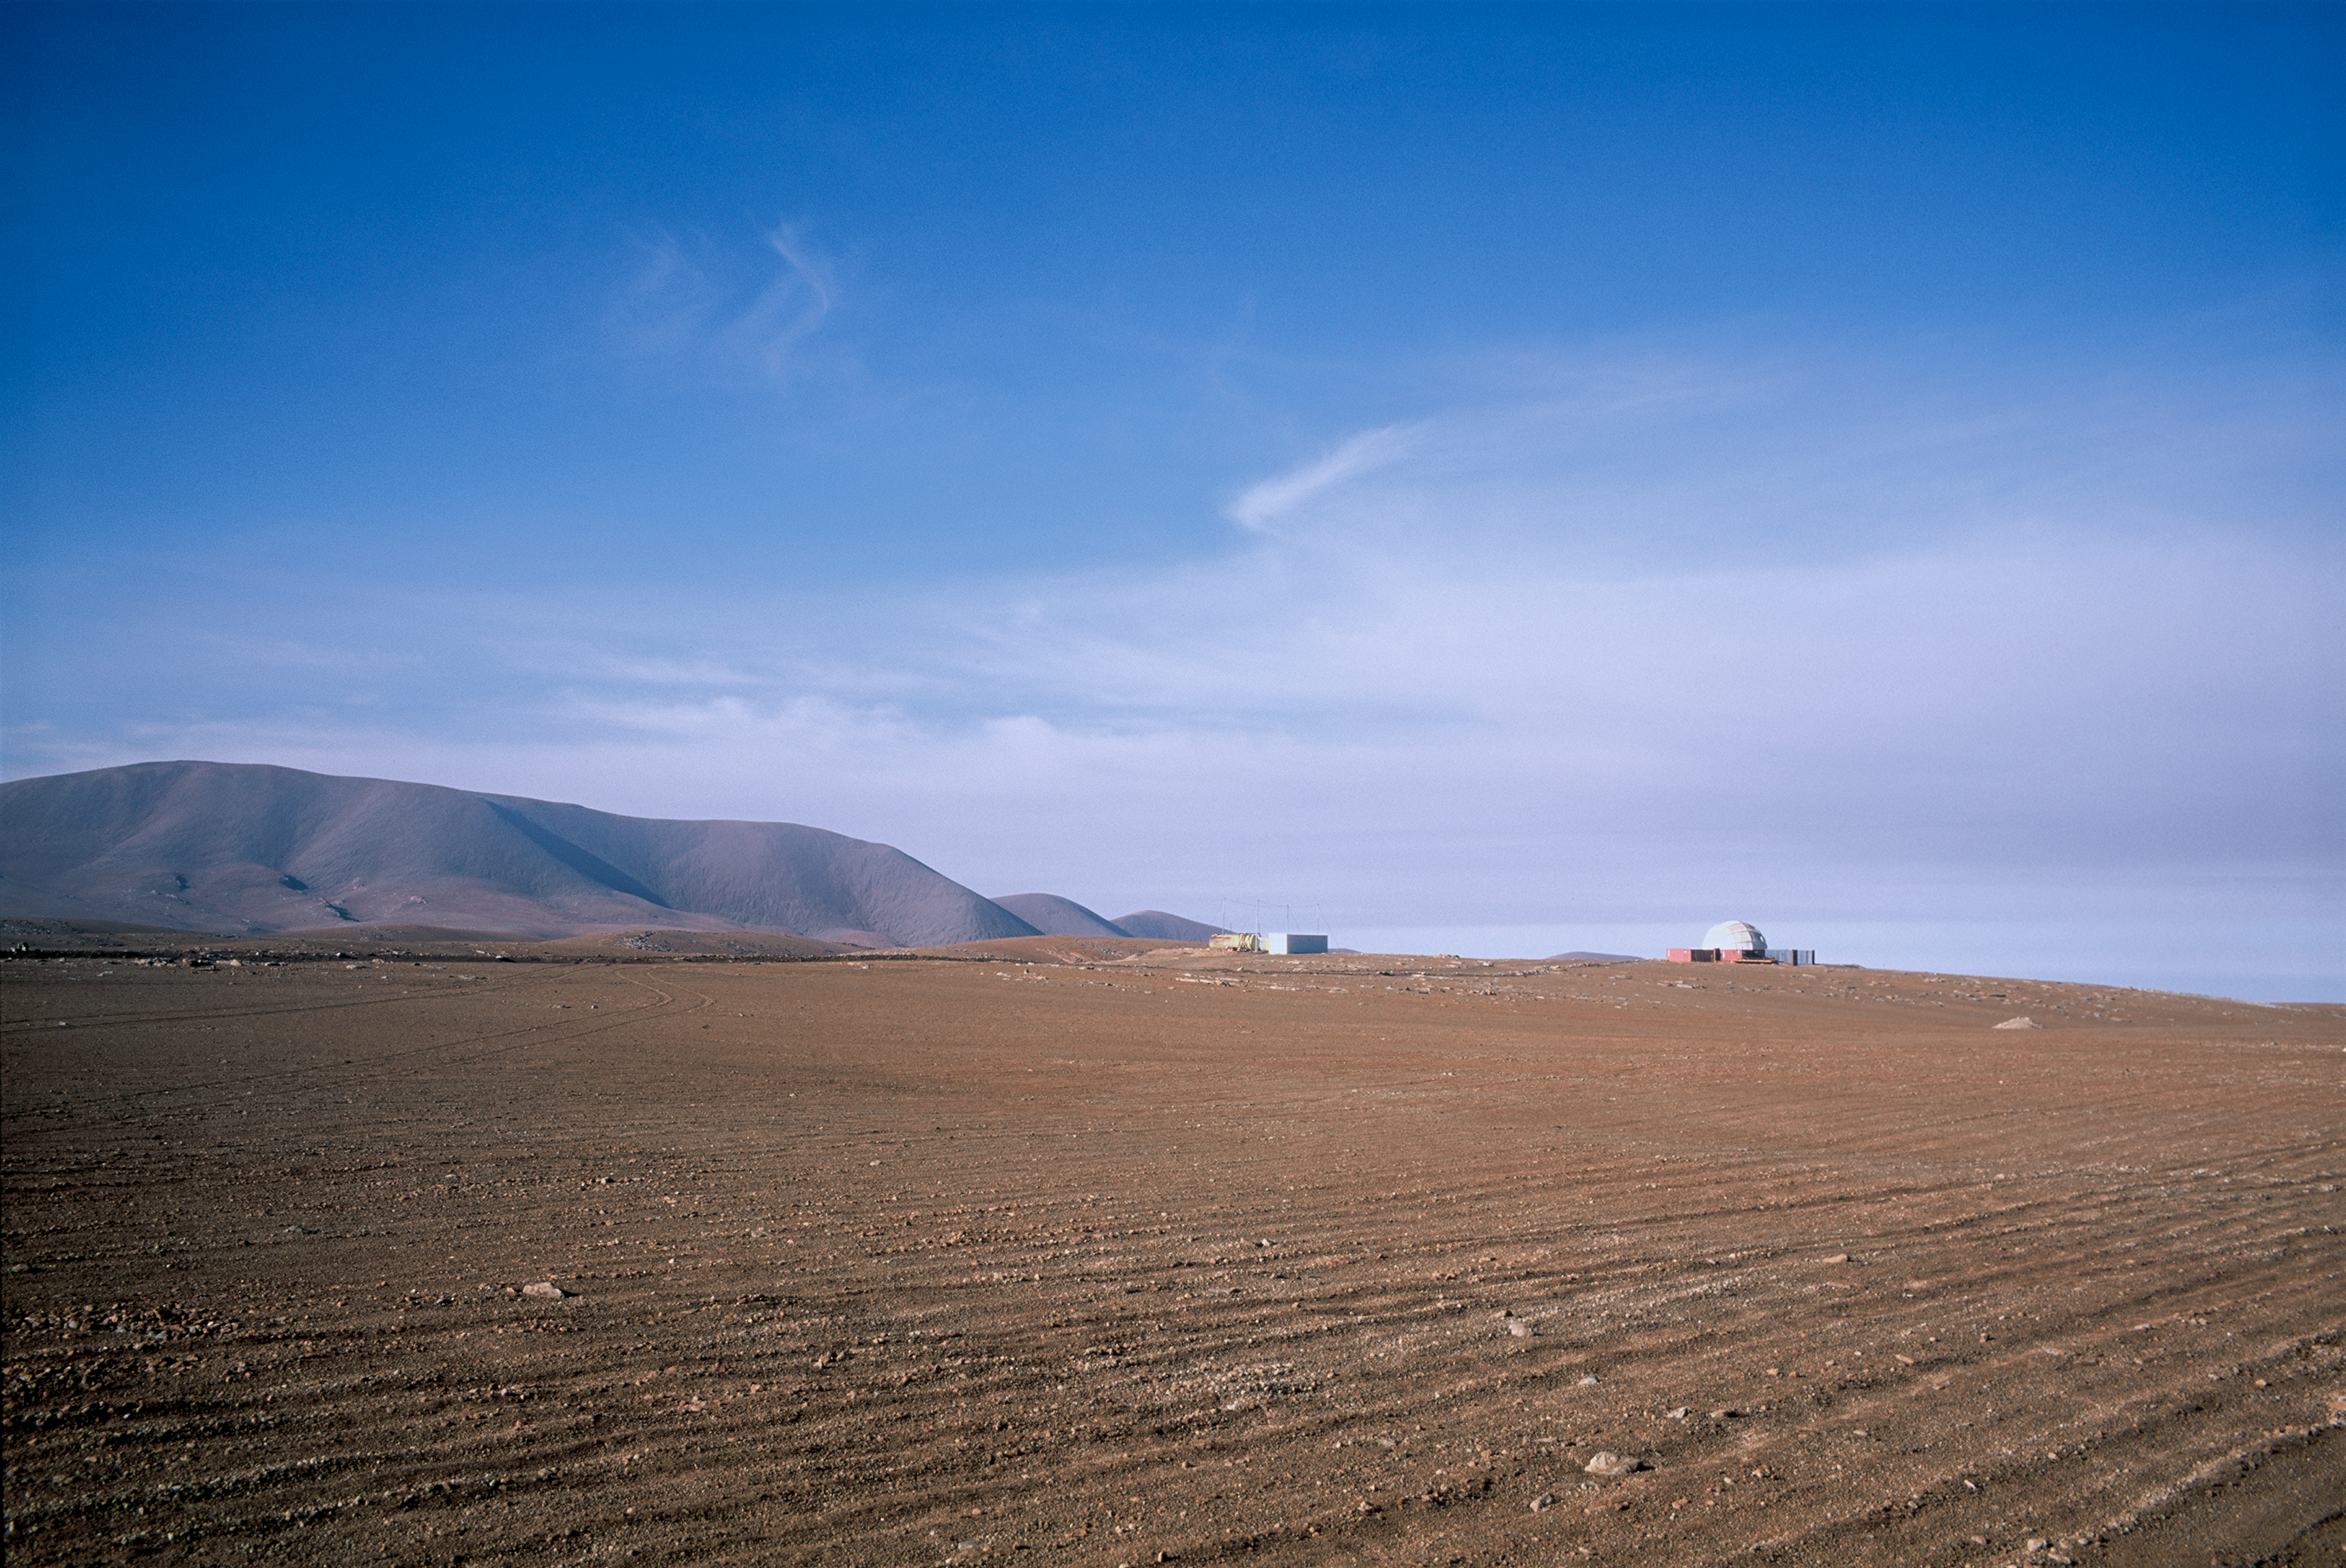

CALTECH CBI project

Distant image of the CALTECH Cosmic Background Imager (CBI) radio telescope, located at an altitude of 5080 m in the Chilean Andes at the Chajnantor Observatory.

Credit: ESO/H.H.Heyer